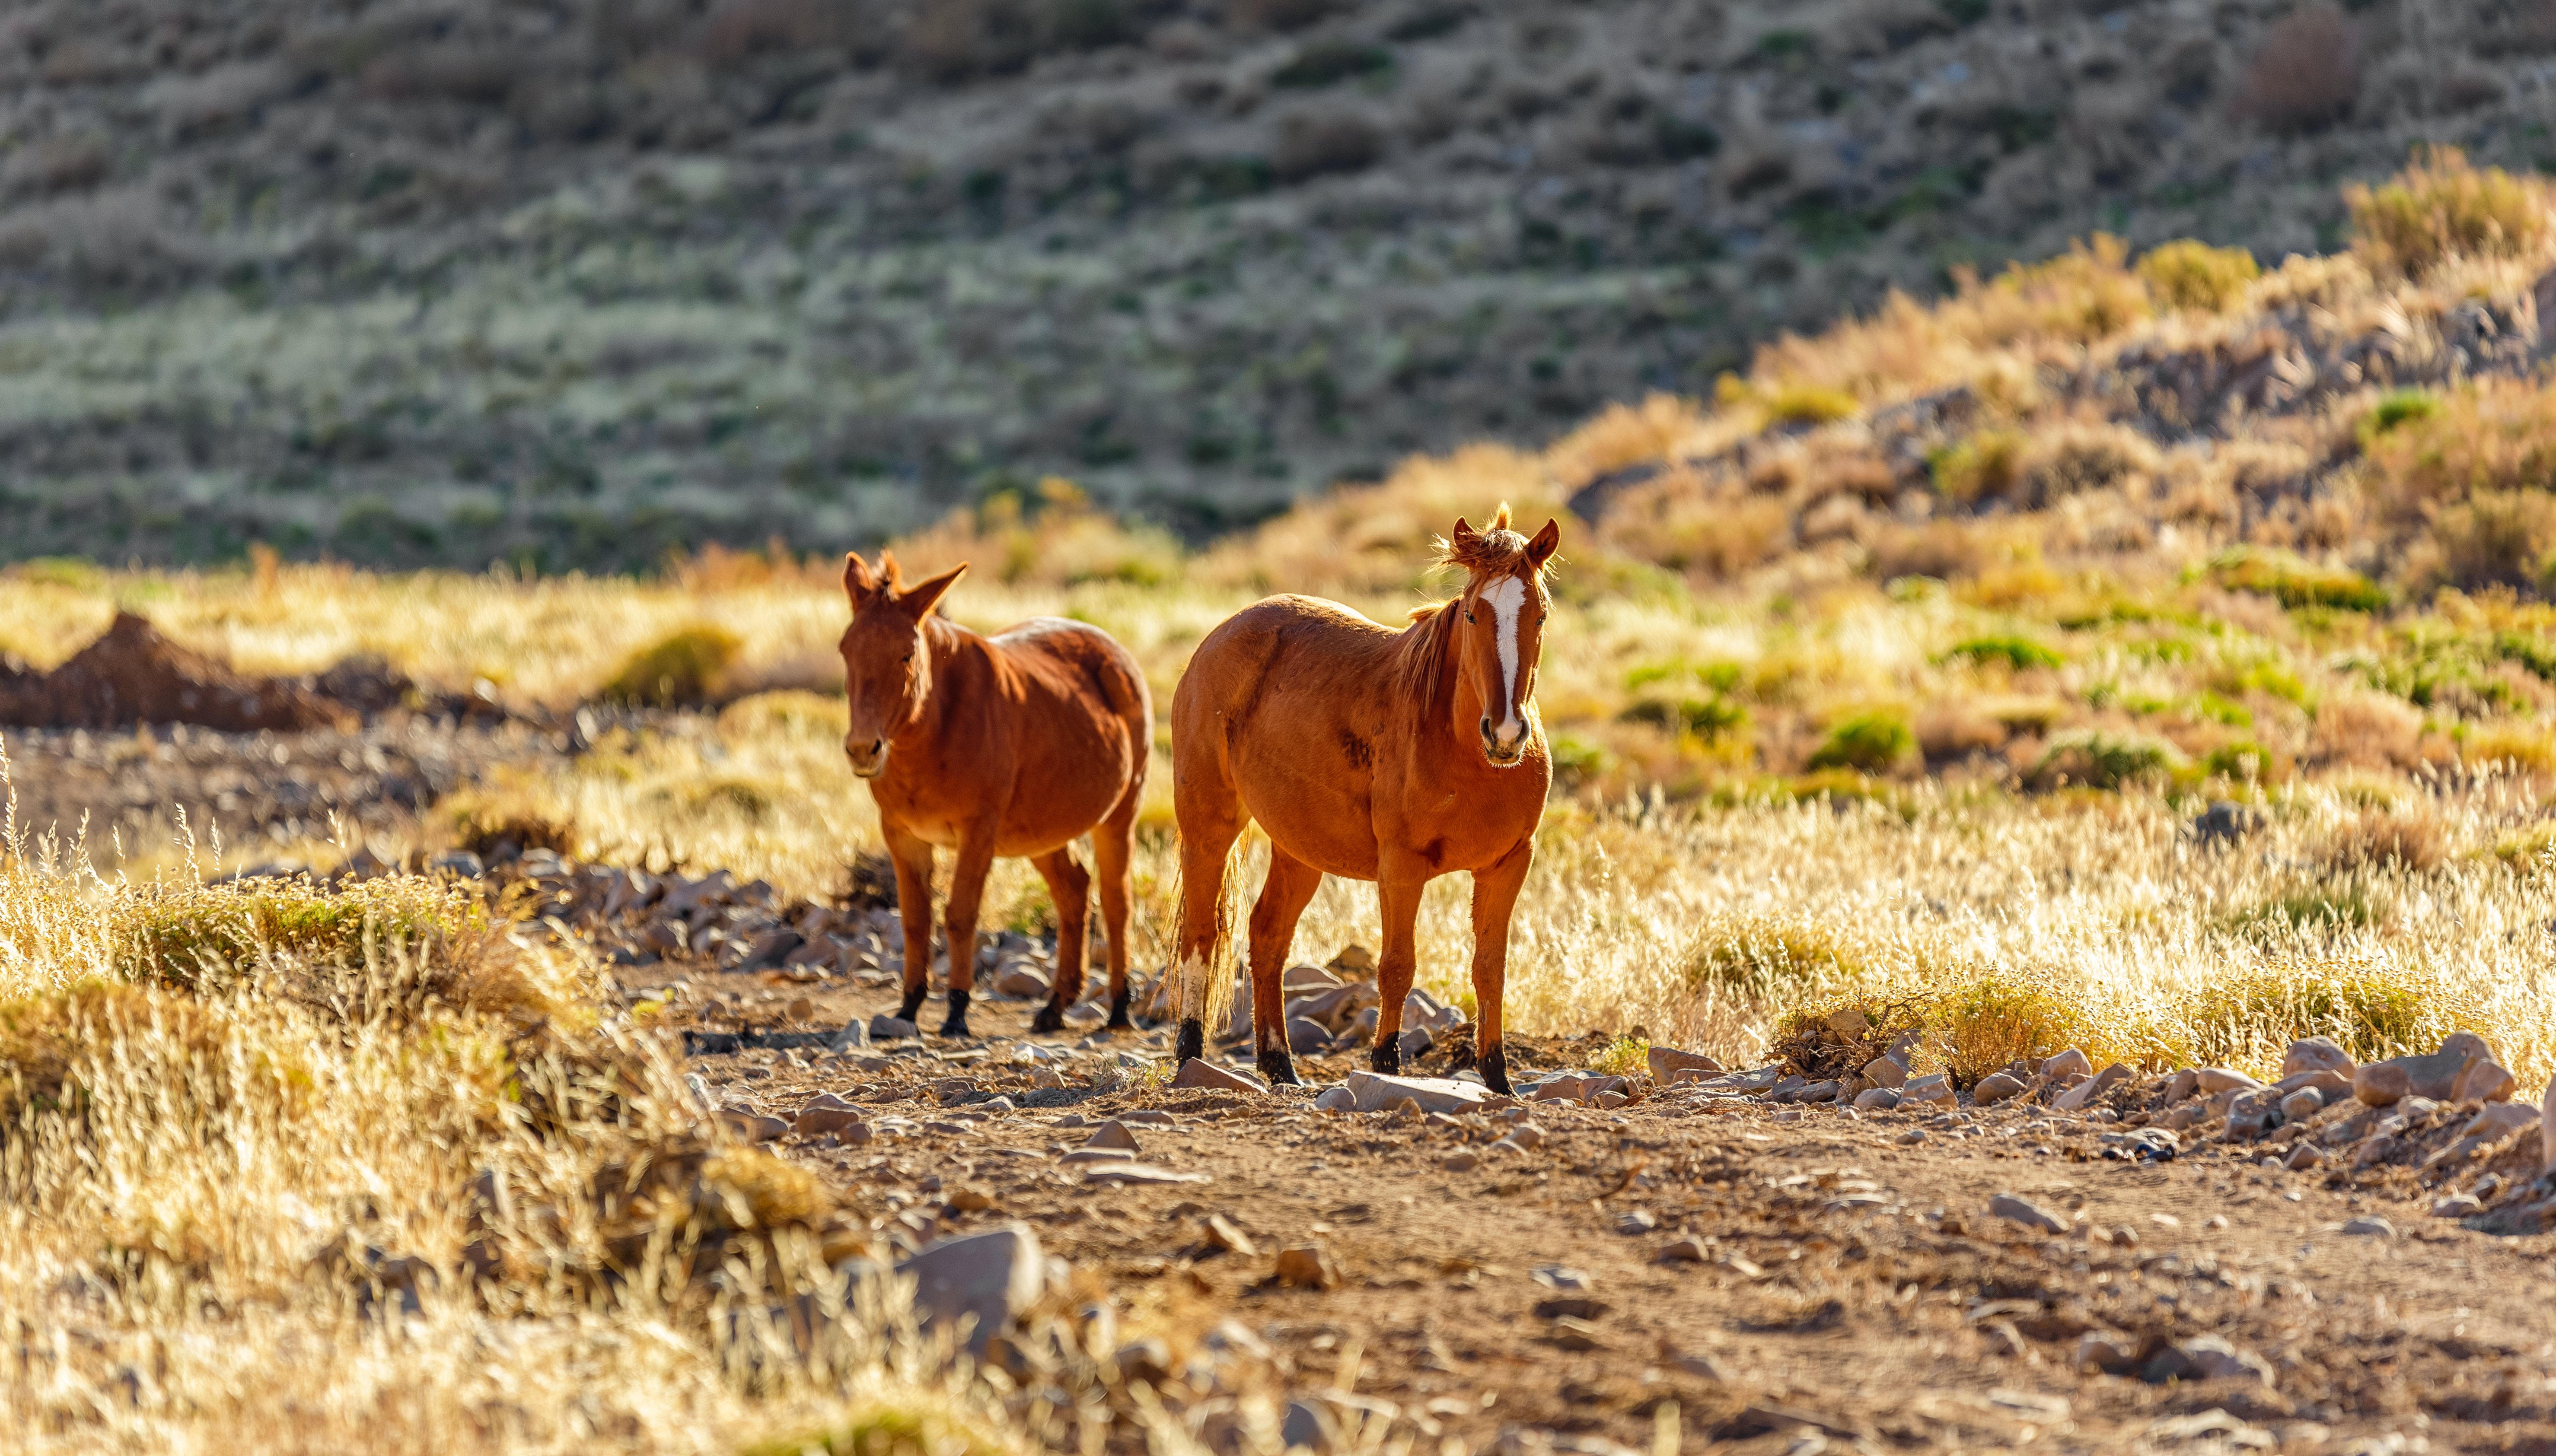

Wild horses on Cerro Pachón

Wild horses roam on Cerro Pachón in Chile, home to multiple telescopes including NSF-DOE Vera C. Rubin Observatory.

Credit: NOIRLab/NSF/AURA/P. Horálek